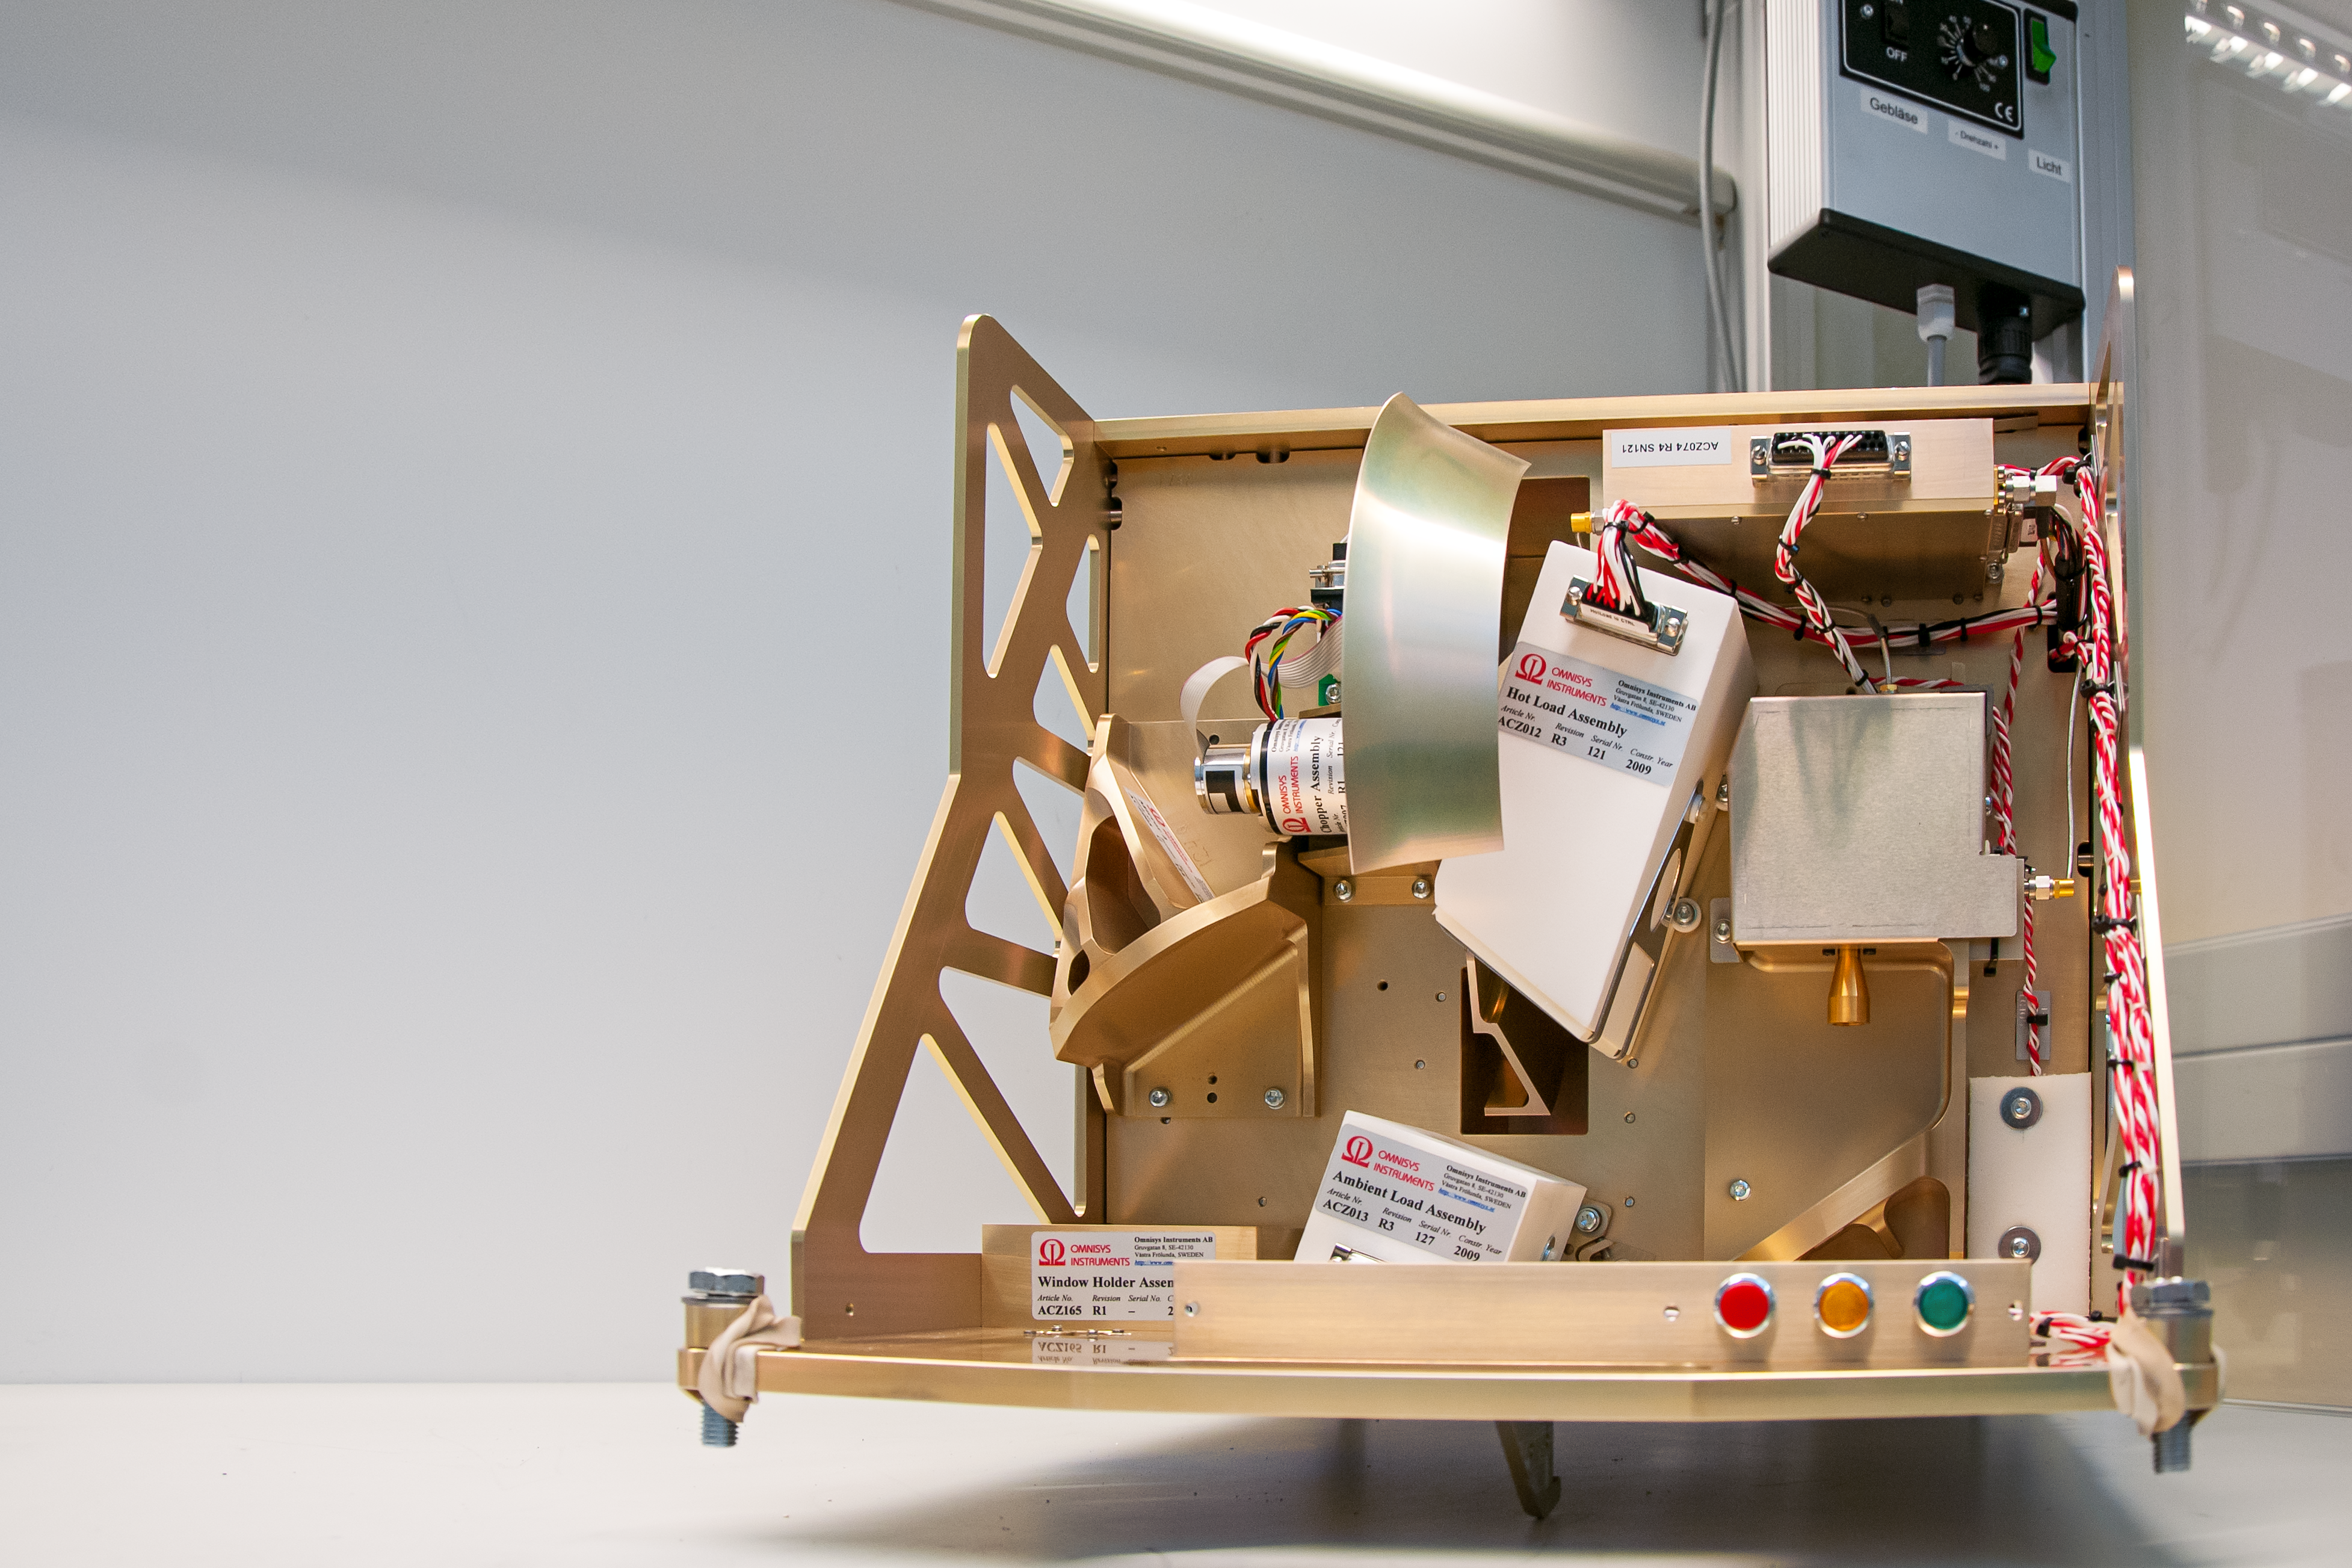

ALMA water vapour radiometer

The antennas at ESO's Atacama Large Millimetre Array (ALMA) in Chile are so sensitive that the images they obtain are dependent on the amount of water vapour in the atmosphere. This image shows a cutaway of a specialist piece of equipment which measures the amount of vapour and so the observed images can be adjusted accordingly.

Credit: S. Otarola/ESO